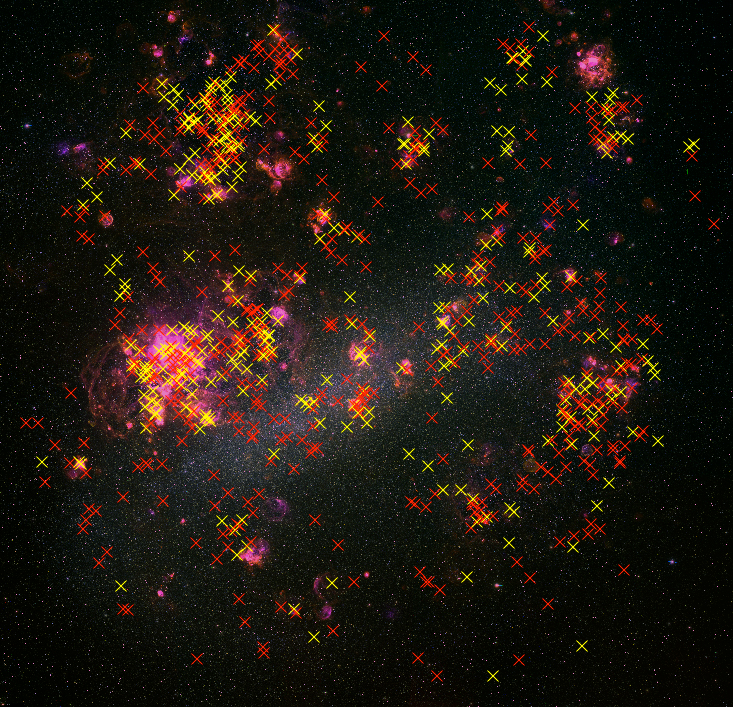

The Lives of Stars, or Astronomers as Paparazzi

The yellow and red supergiants in the Large Magellanic Cloud are marked on an images of the LMC, taken to reveal the glowing interstellar gas around very hot stars. (LMC Image available from the NOAO Image Gallery) Image

Credit: C. Smith, S. Points, the MCELS Team and NOAO/AURA/NSF